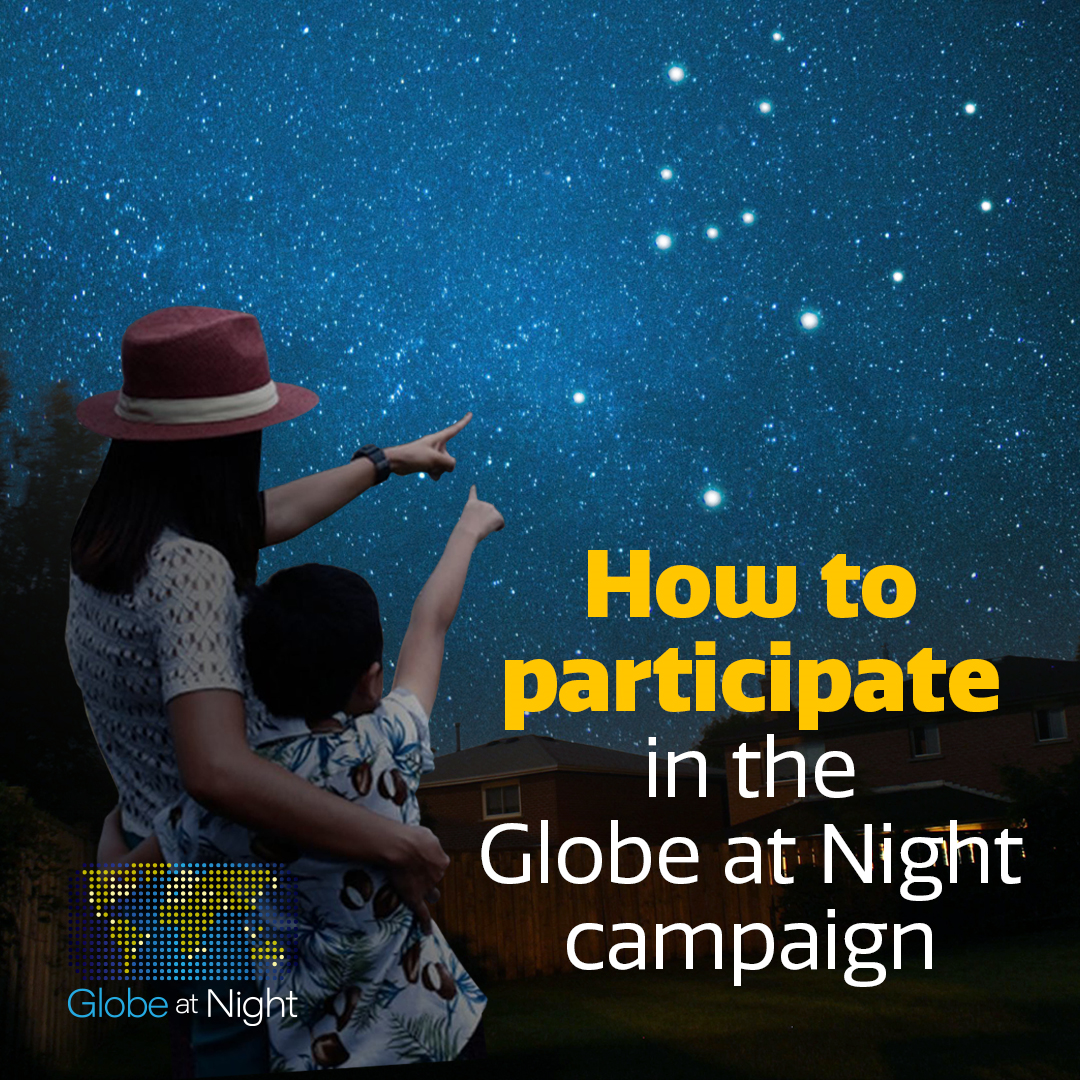

Globe at Night campaign pegasus graphic

Credit: NOIRLab